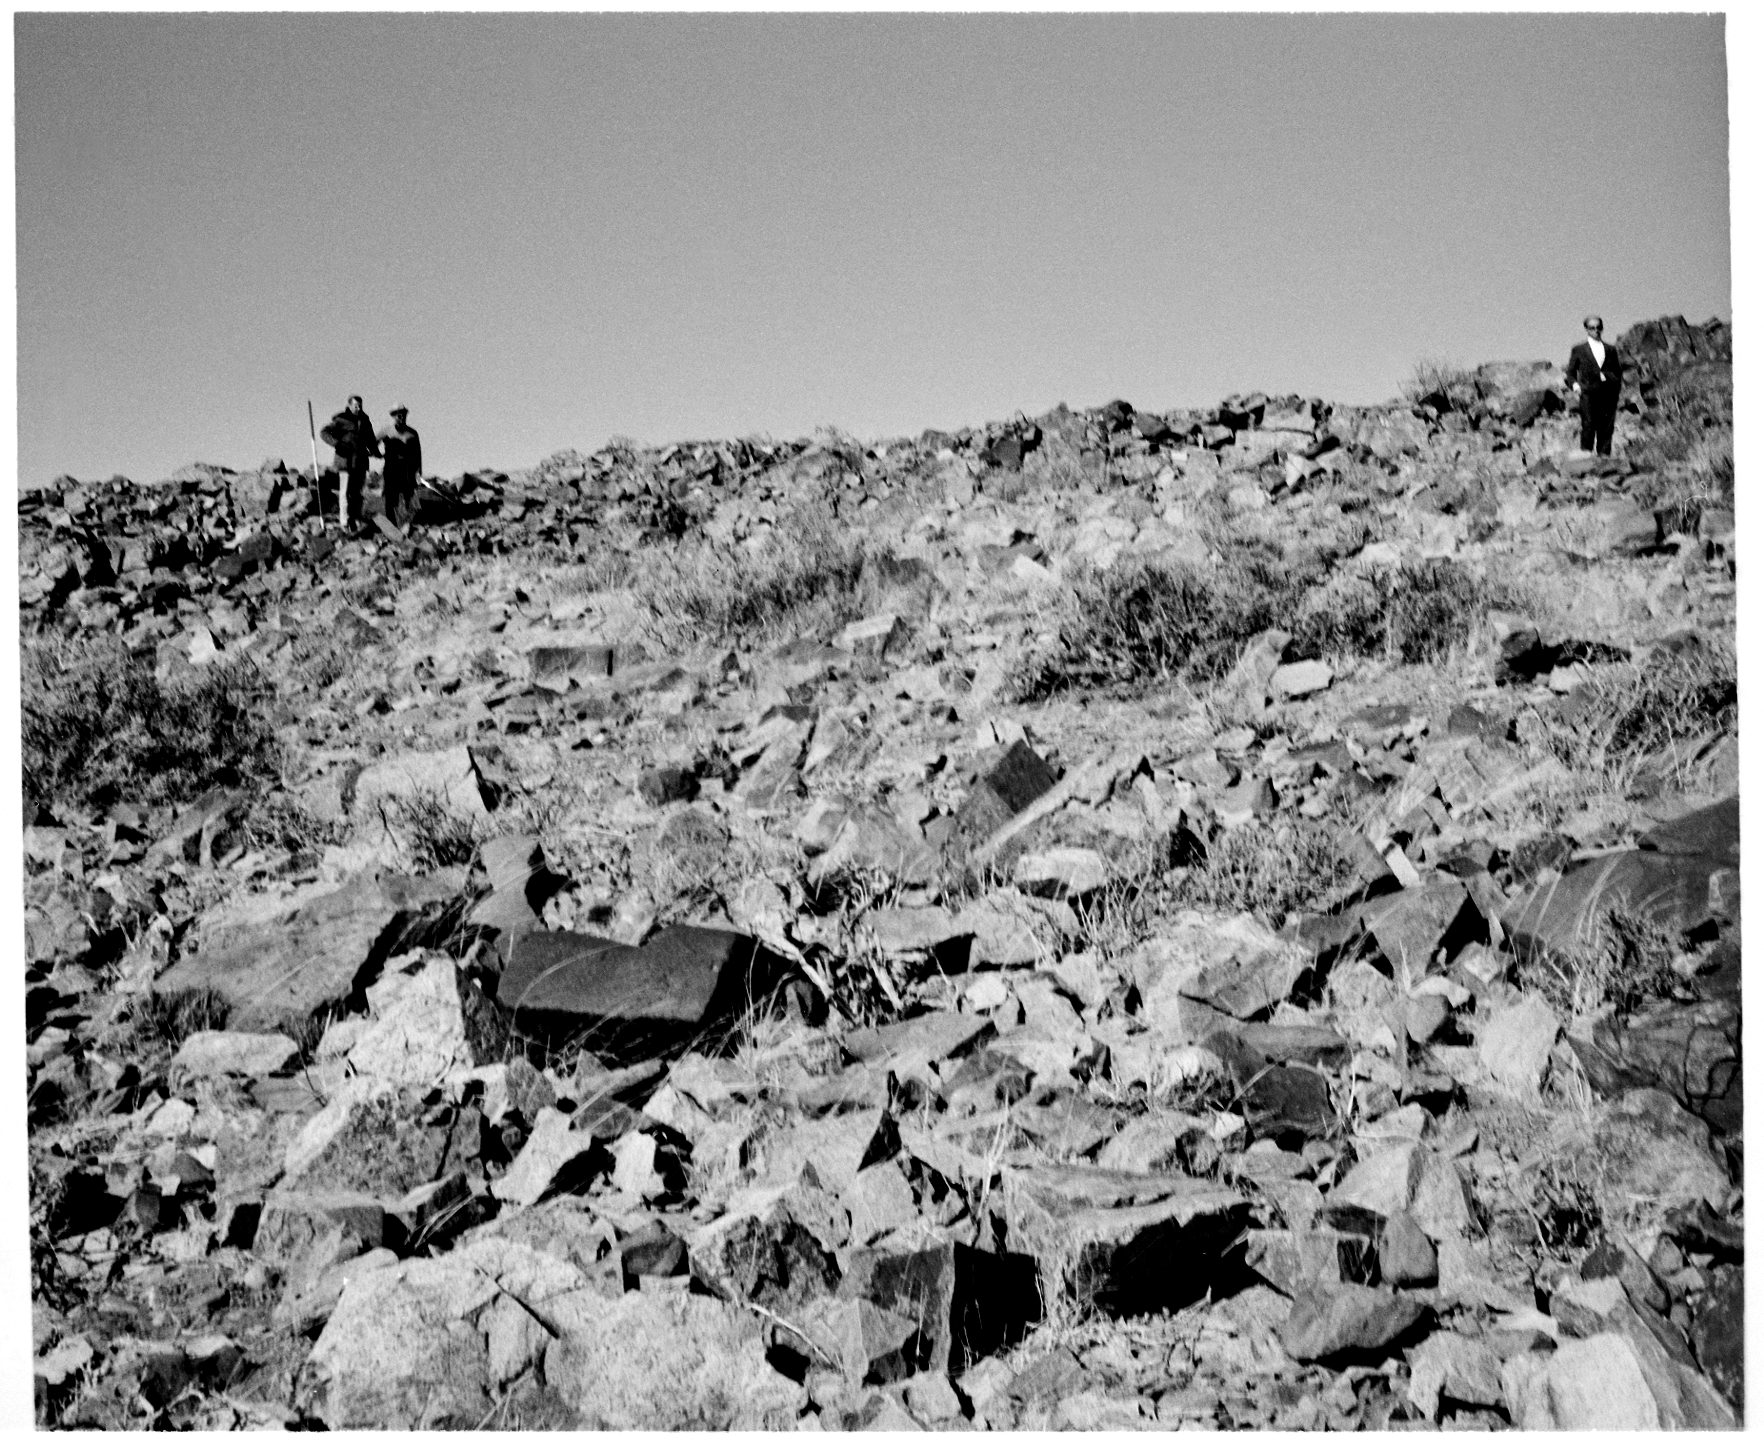

La Silla site, 1965

In 1965, the future site for the guest dormitories at La Silla.

Credit: ESO